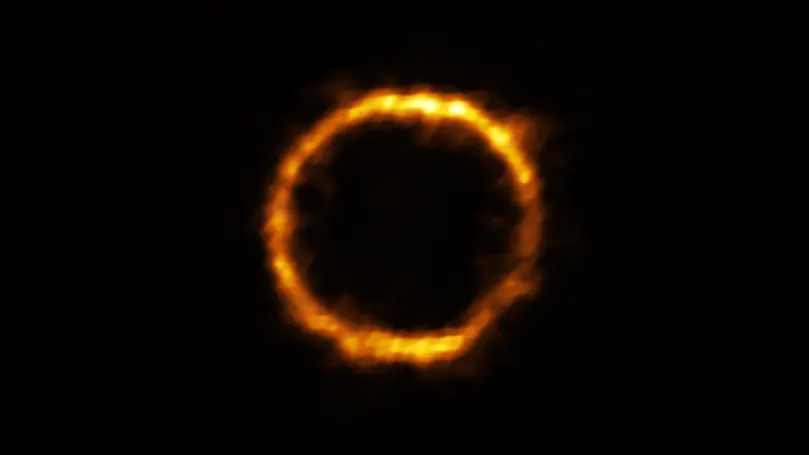

Lensed view of SPT0418-47

Astronomers using ALMA, in which the ESO is a partner, have revealed an extremely distant galaxy that looks surprisingly like our Milky Way. The galaxy, SPT0418-47, is gravitationally lensed by a nearby galaxy, appearing in the sky as a near-perfect ring of light.

Credit: ALMA (ESO/NAOJ/NRAO), Rizzo et al